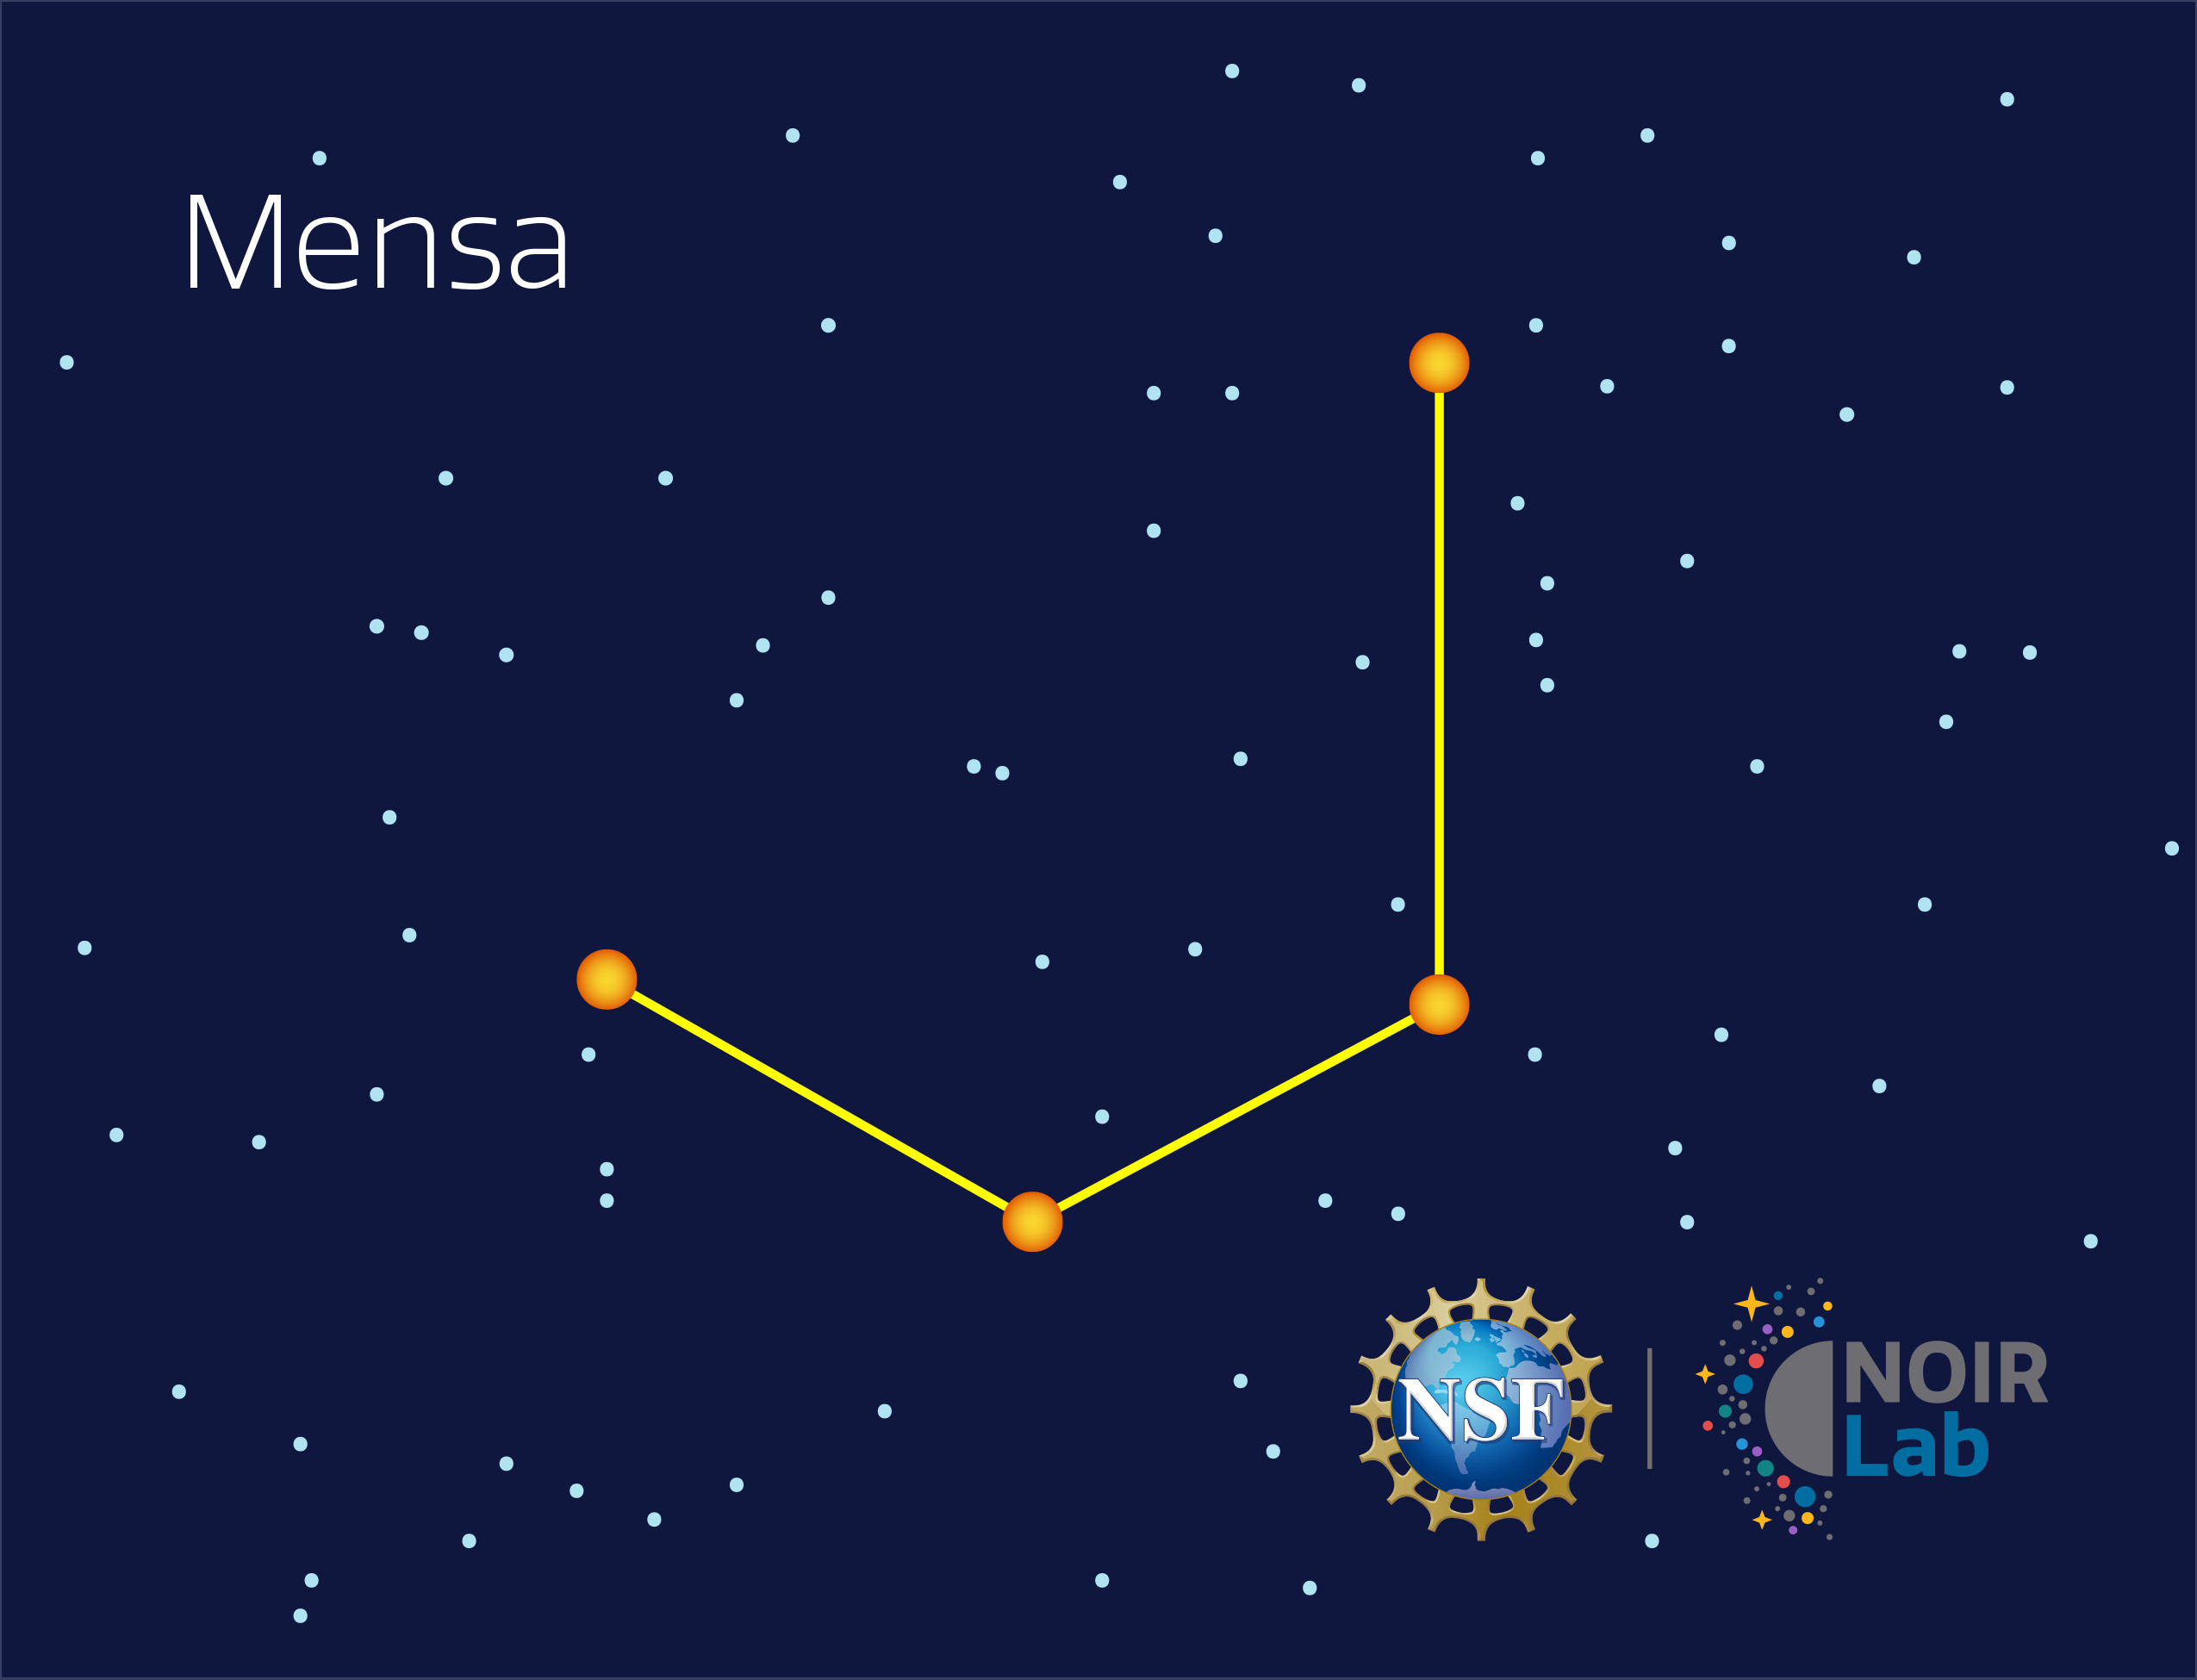

Mensa

Credit: NOIRLab